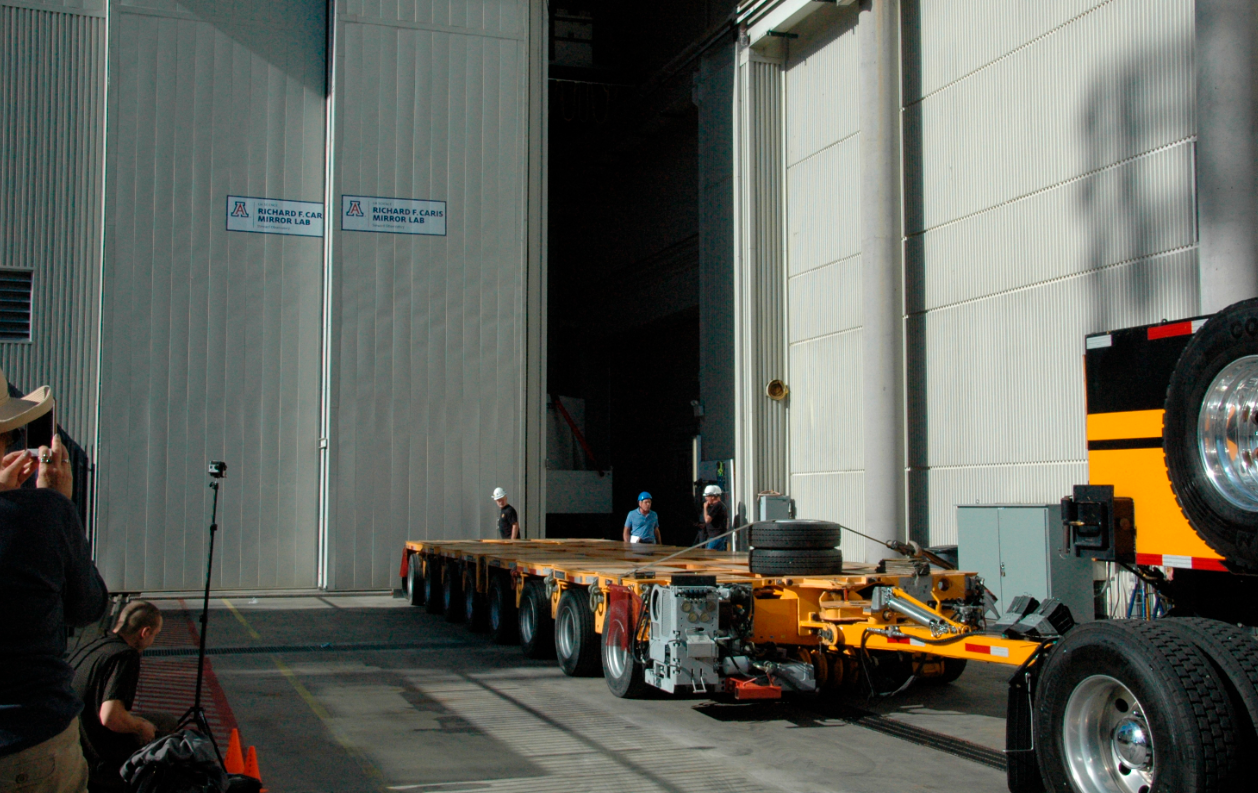

Primary/Tertiary Mirror (M1M3) moved from Mirror Lab to Storage

On May 19, 2015, the completed LSST Primary/Tertiary Mirror (M1M3) was safely moved from the UA’s Richard F. Caris Mirror Lab (formerly SOML) to long-term secure storage at Tucson International Airport. Contractor Precision Heavy Haul executed the eight-mile, three-hour move under the supervision of LSST technical and safety personnel. The mirror move is the culmination of years of hard work and dedication from the LSST technical team, the mirror lab, and generous support from the LSST Corporation and private donors.

Credit: Rubin Observatory/NSF/AURA